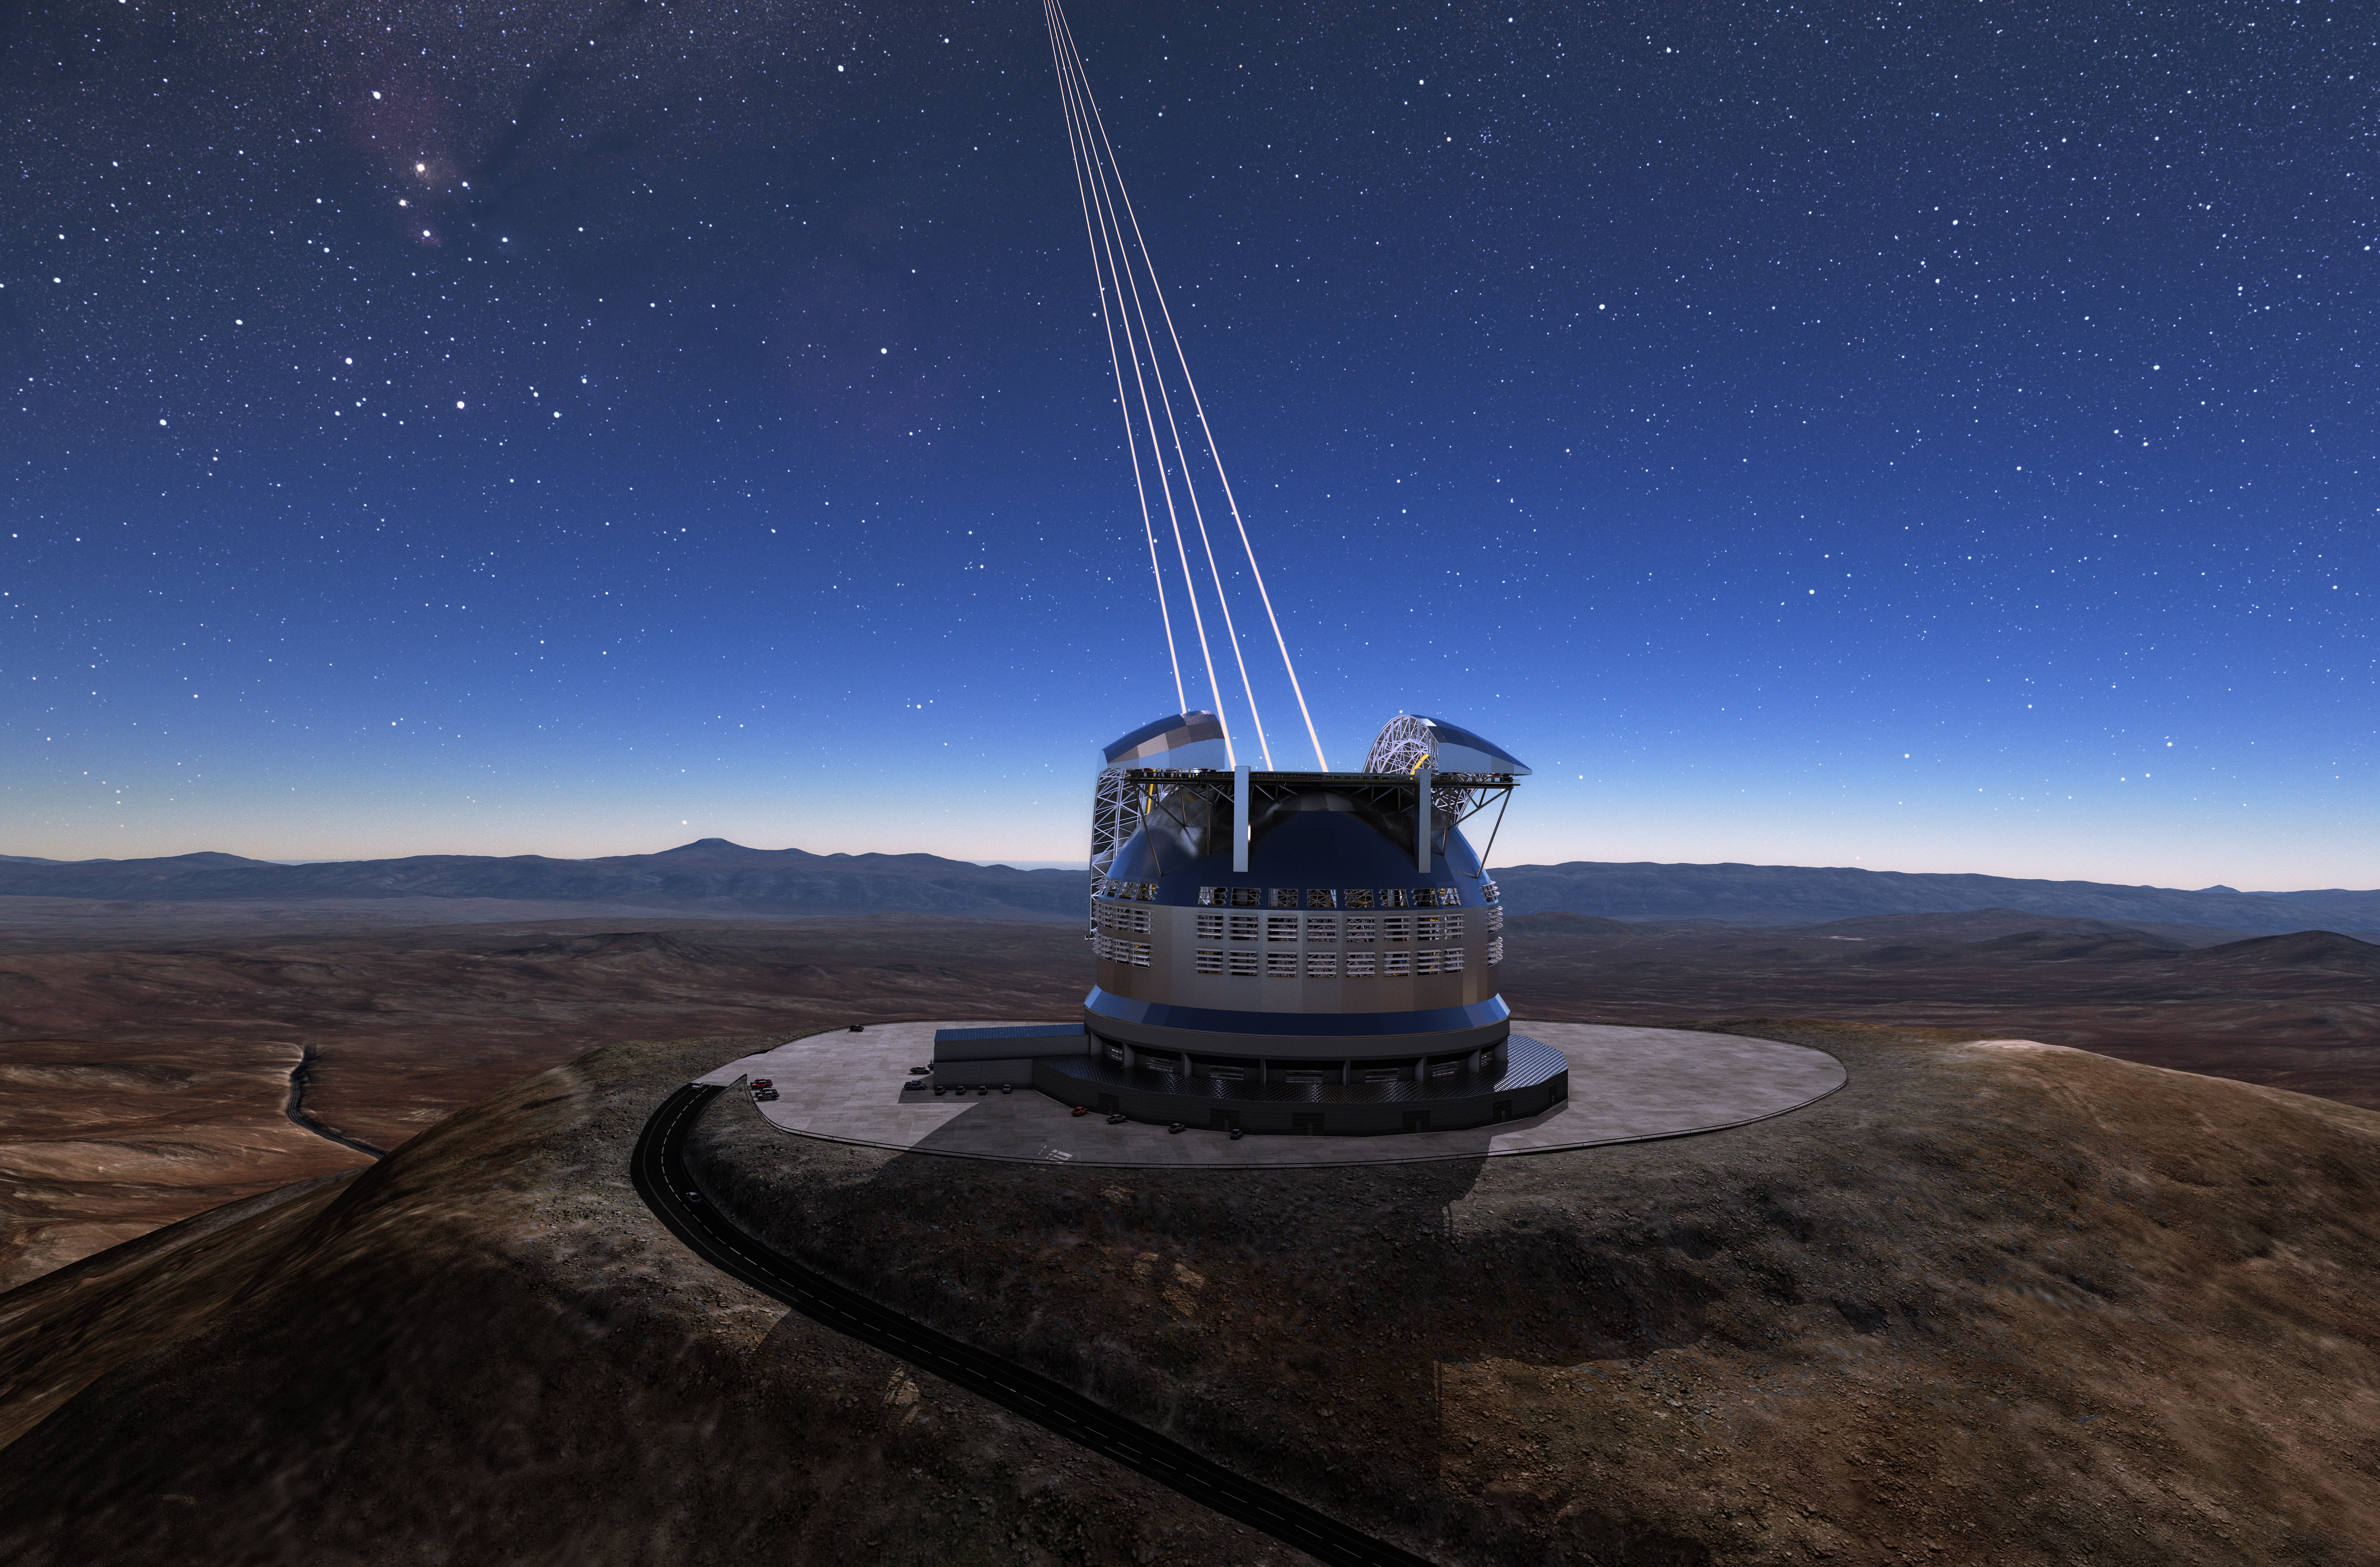

ELT adaptive optics

The Cerro Armazones mountain in the Chilean desert, near ESO's Paranal Observatory, will be the site for the Extremely Large Telescope (ELT), which, with its 39-metre diameter mirror, will be the world’s biggest eye on the sky. Here, an artist's rendering shows how the telescope's Adaptive Optics system will look in action.

Credit: ESO/L. Calçada